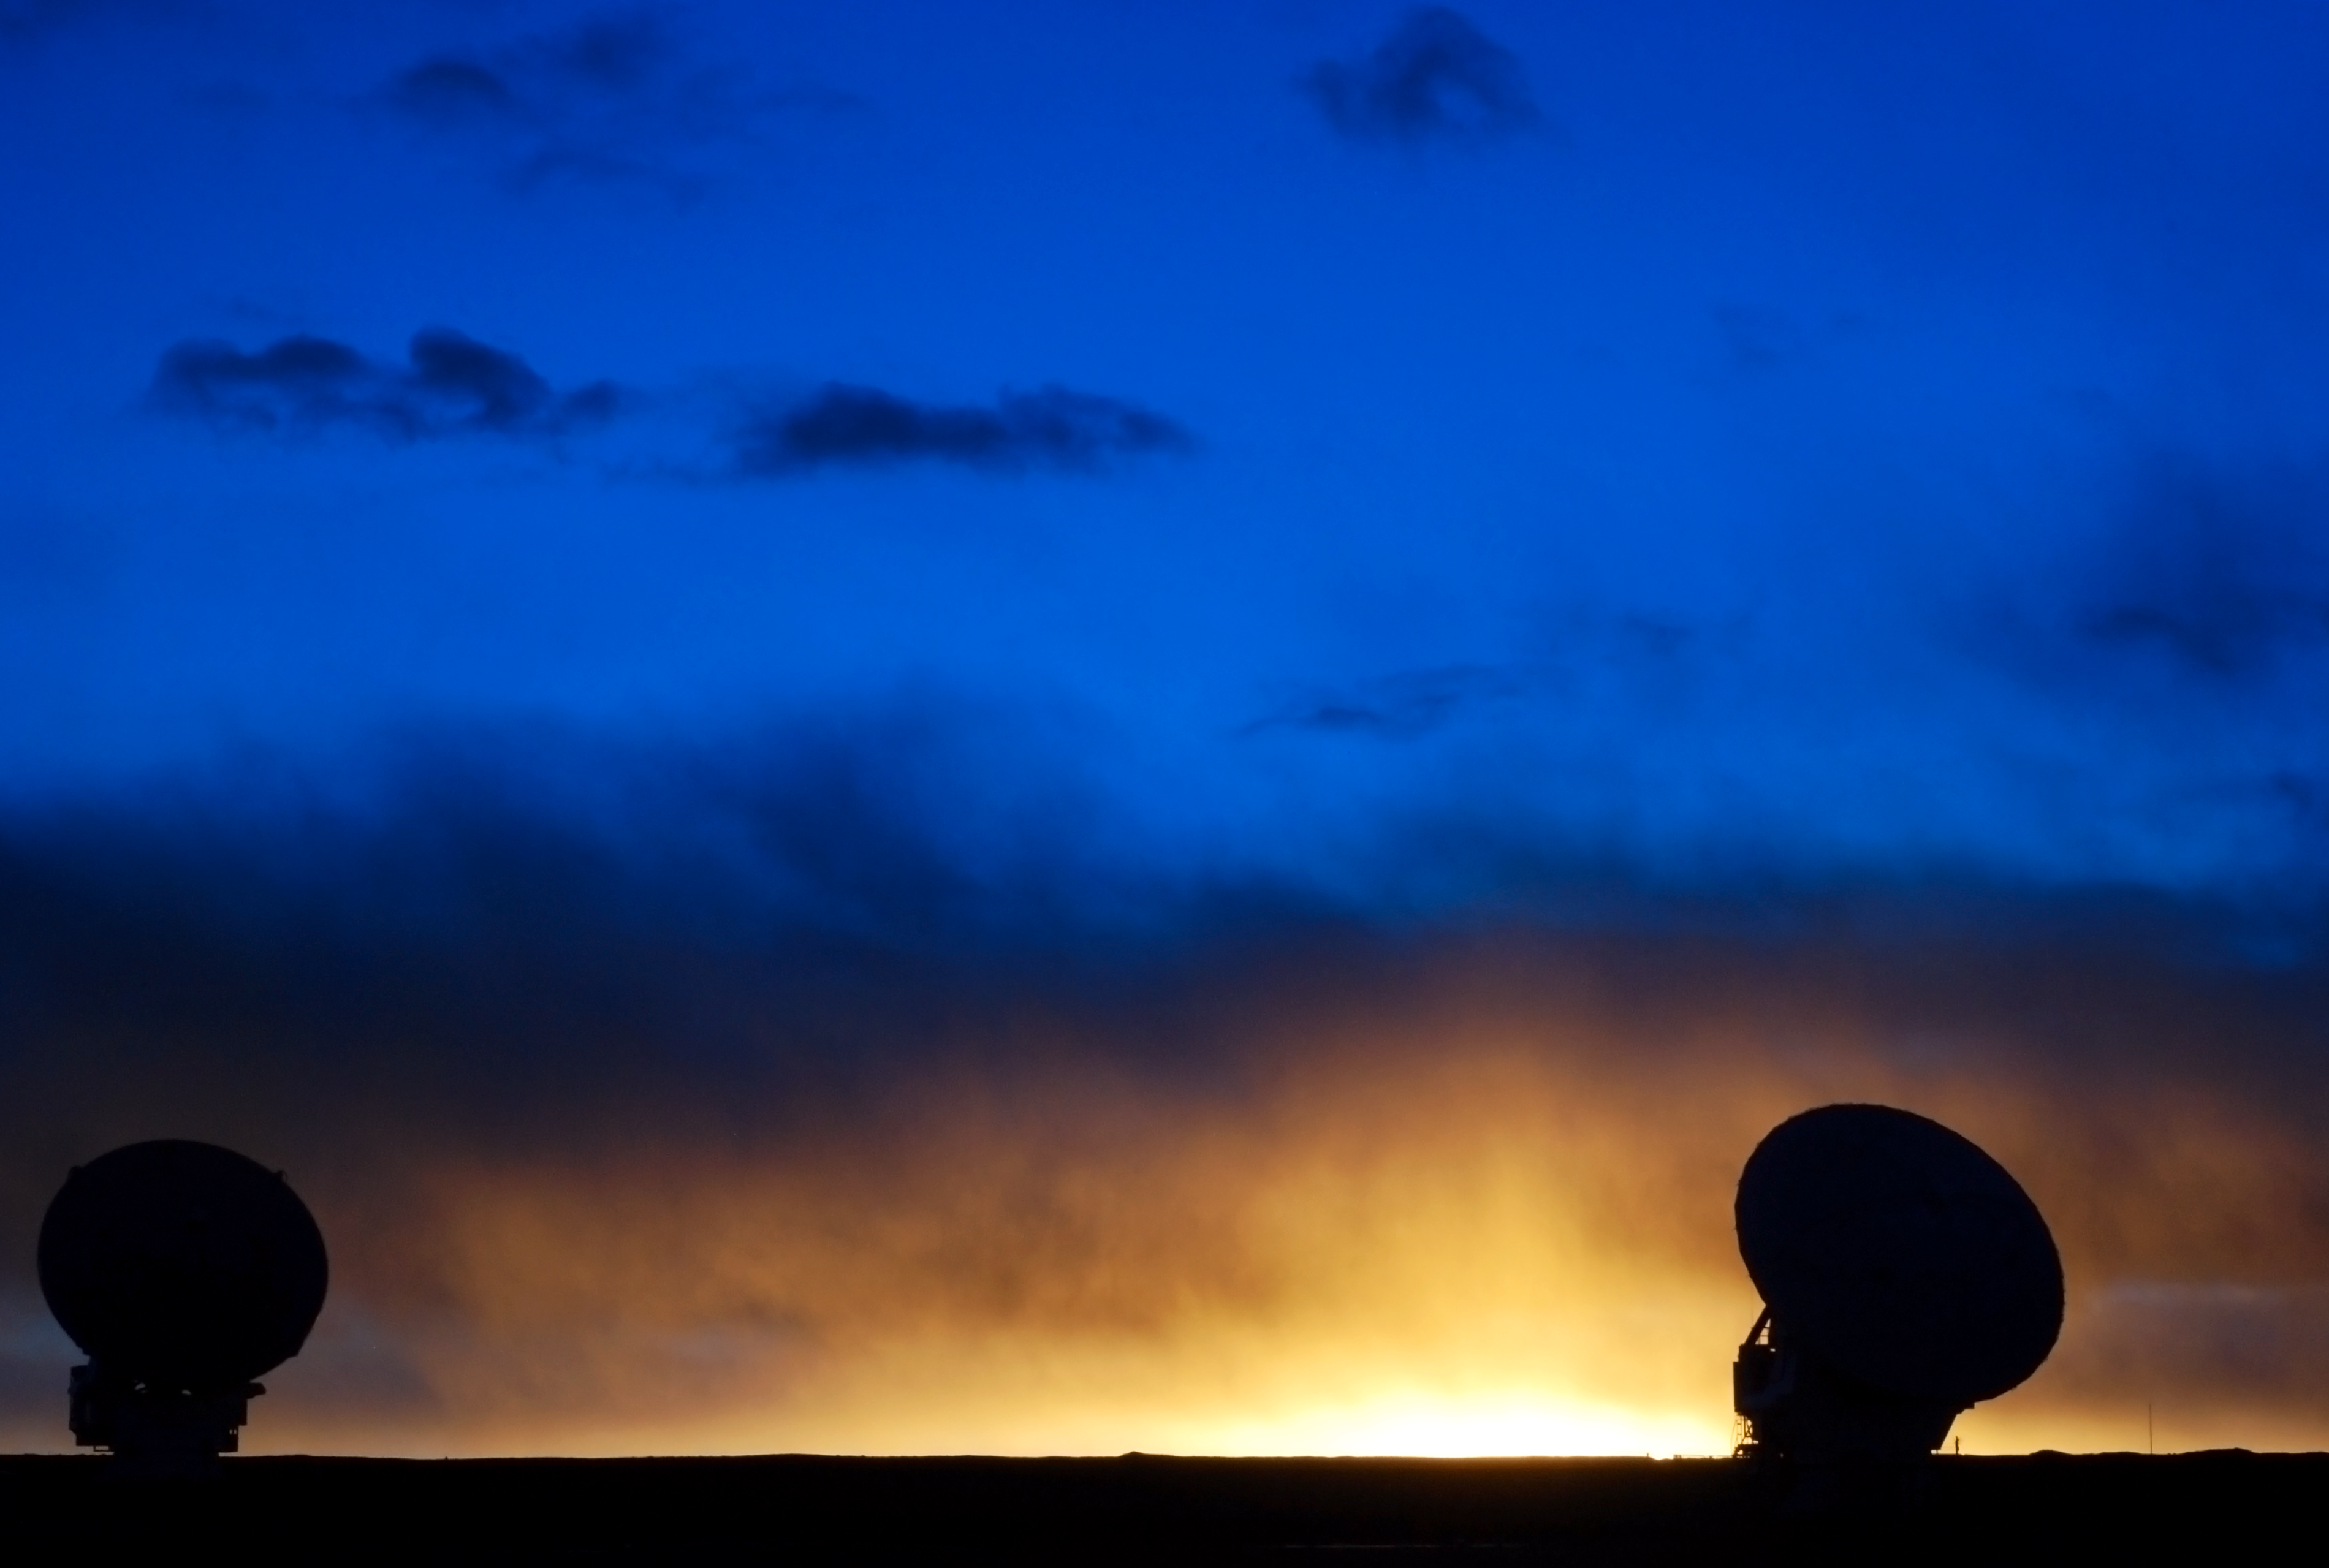

ALMA sunset

Two ALMA antennas, visible as silhouettes during a sunset.

Credit: C. Duran/ESO